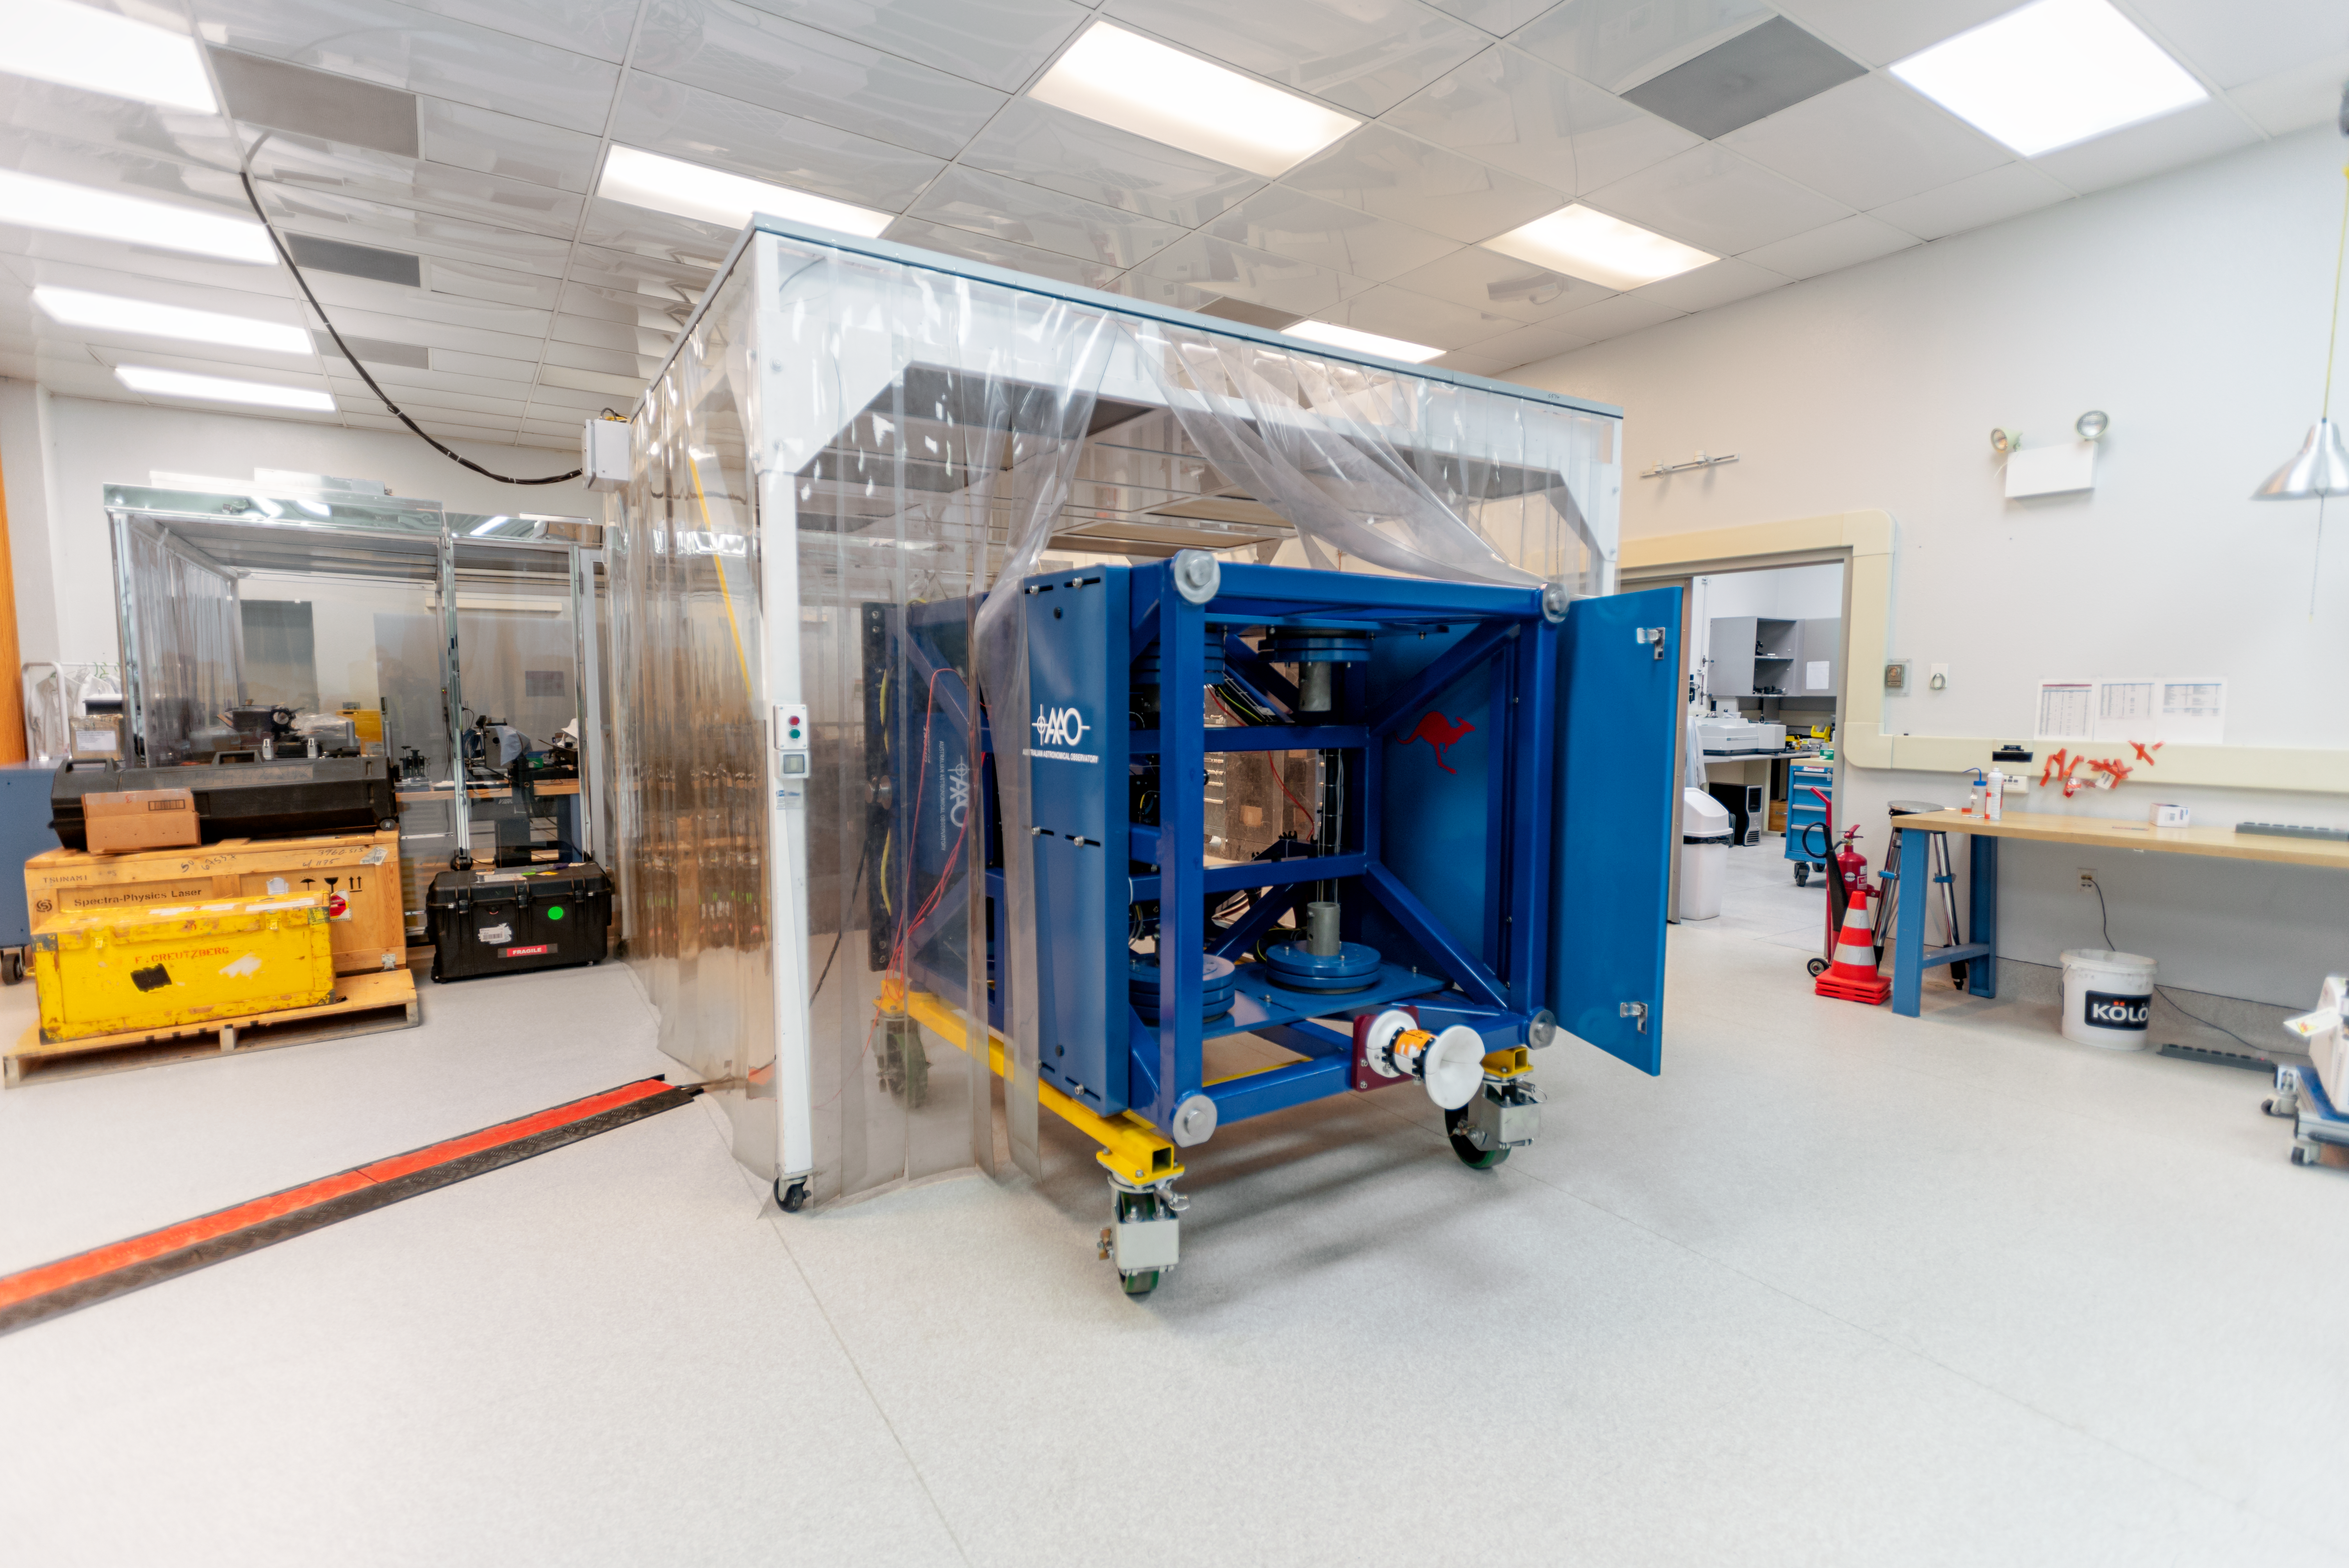

GHOST Cassegrain unit

Credit: NOIRLab/AURA/NSF/D. Munizaga